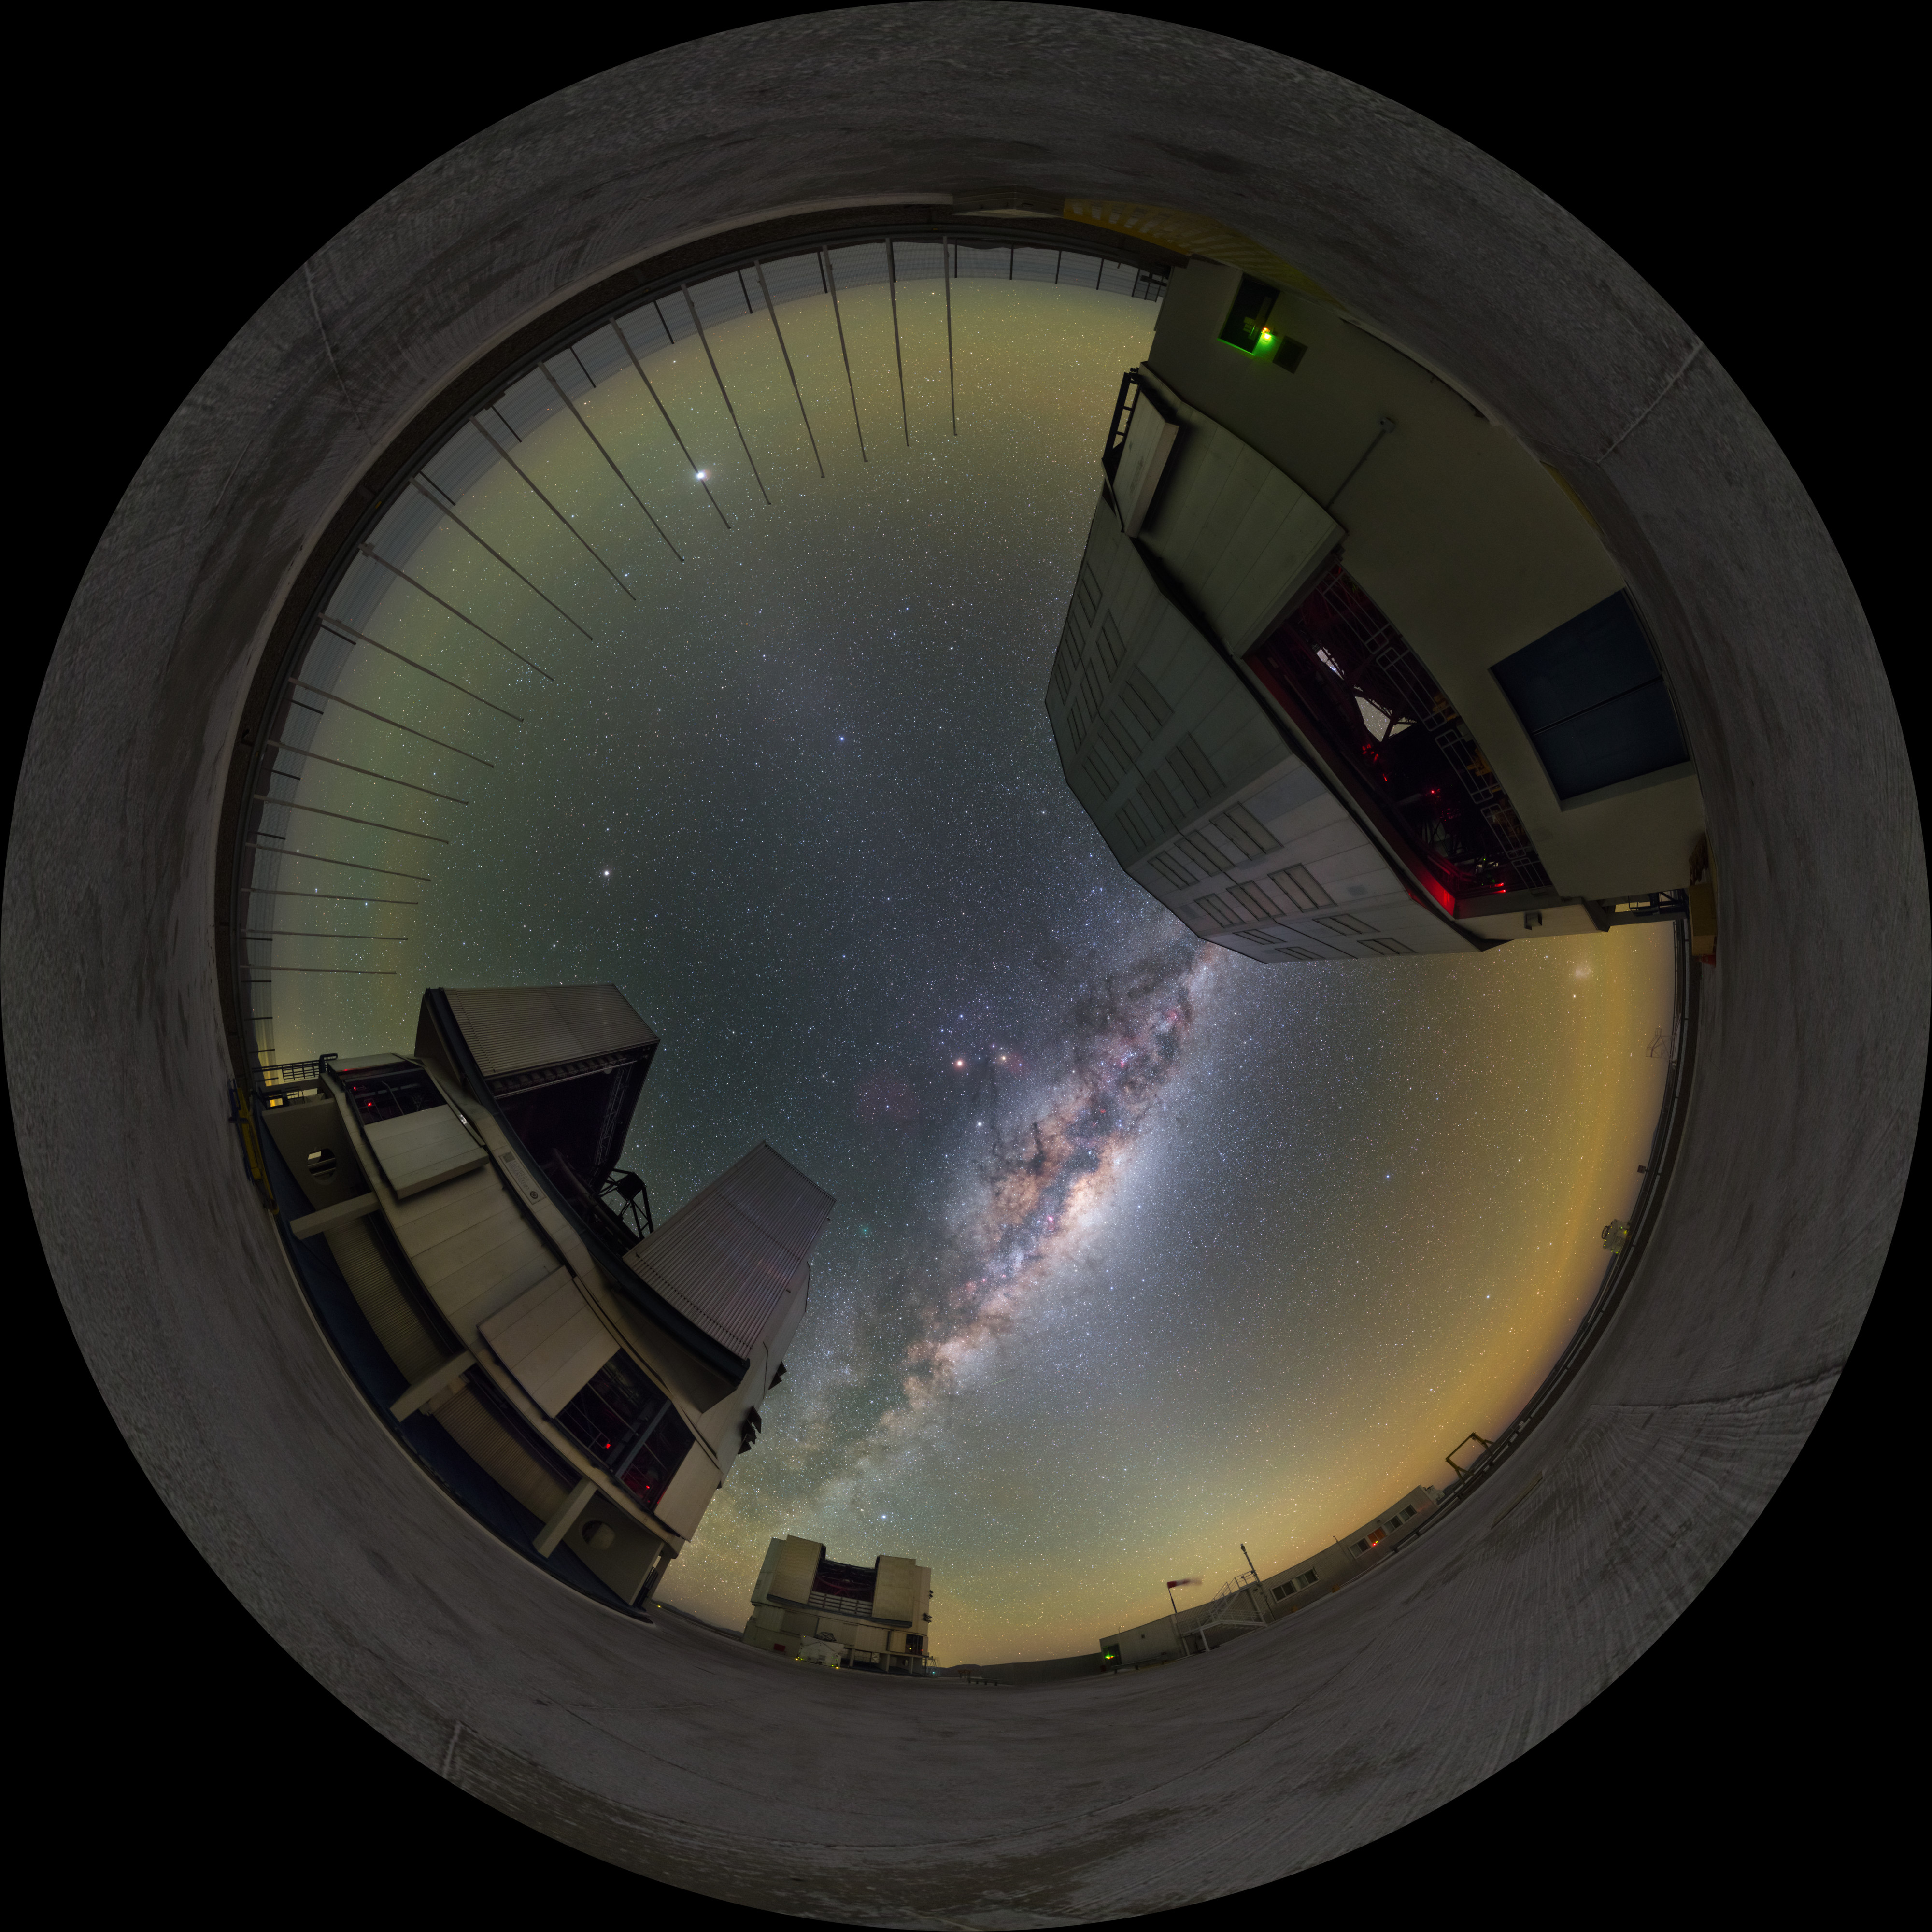

Milky Way between UTs — fisheye

The Milky Way tucks in nicely between the two Unit Telescope (UT) behemoths that make up part of ESO's Very Large Telescope in Chile. As can be seen from the brilliant Milky Way, the skies here are crystal-clear, a result of the lack of light pollution and high altitude.

Credit: P. Horálek/ESO